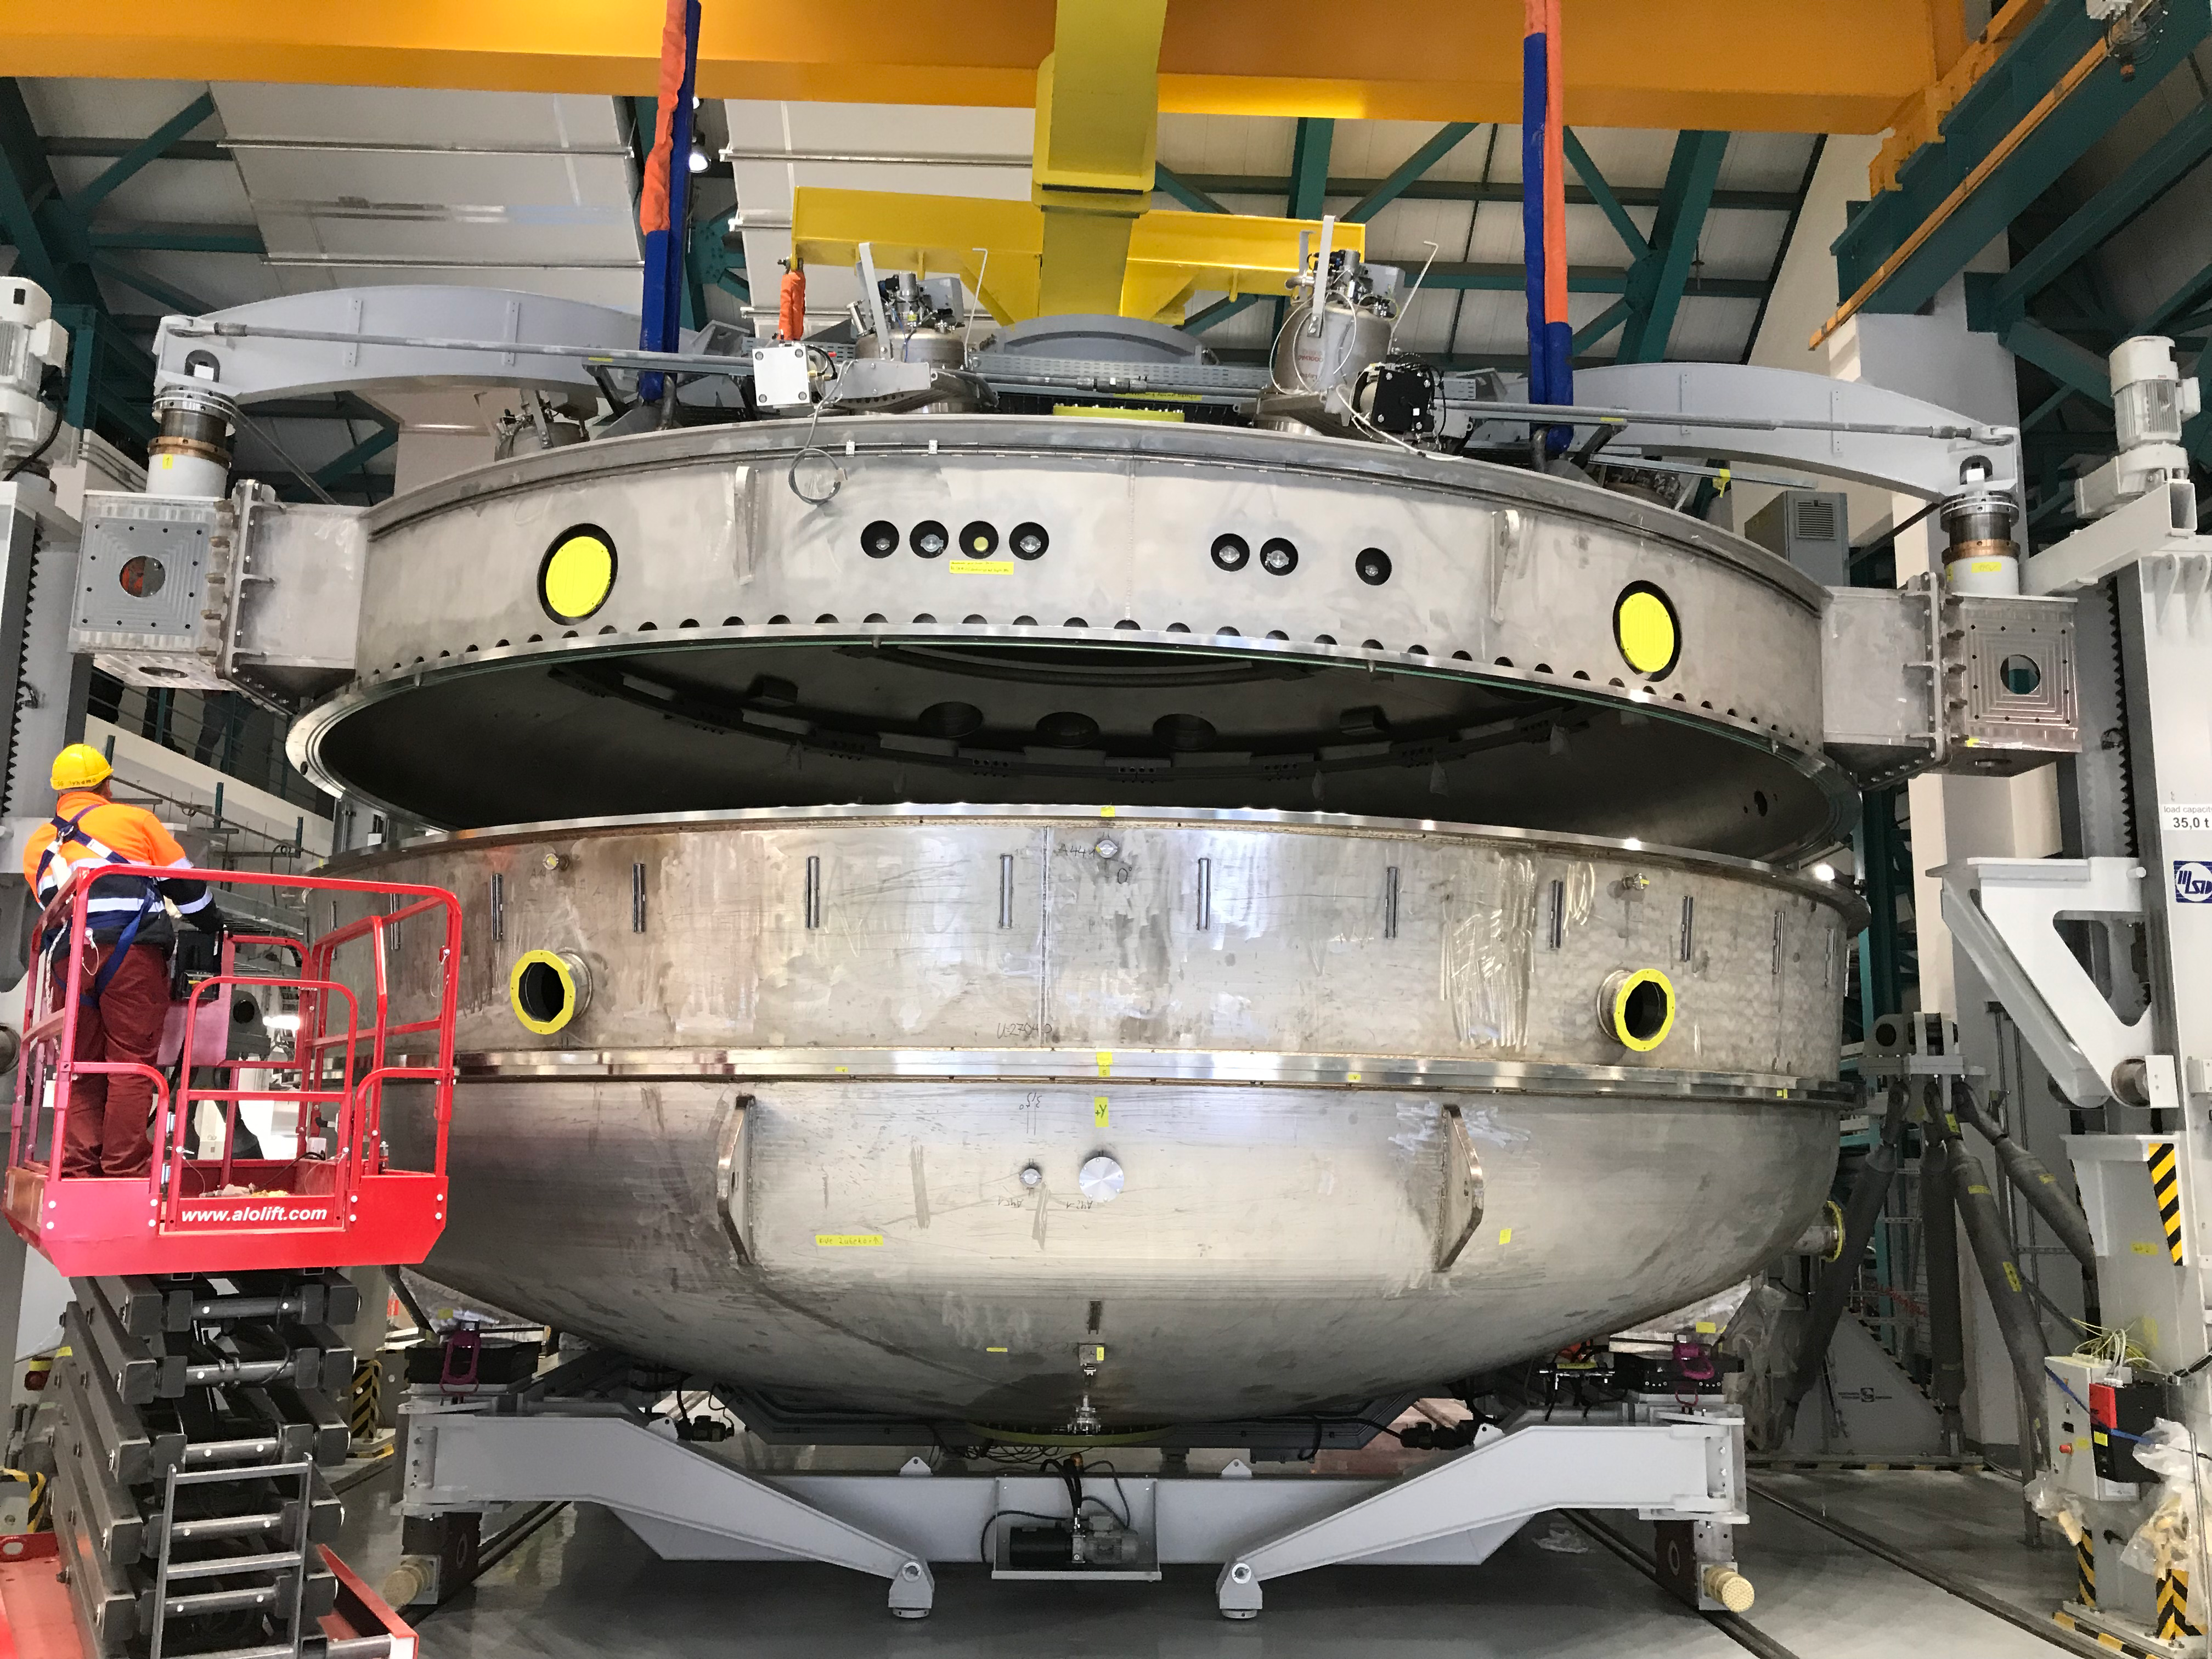

Coating Plant Assembly on Summit

A crew from Von Ardenne, the LSST Coating Chamber vendor, is currently onsite at the LSST summit facility building, performing work on the Coating Chamber, which arrived at the summit in November 2018. According to Tomislav Vucina, LSST Coatings Engineer, "The LSST Coating Chamber will be the largest, most modern, and most powerful mirror coating mechanism used by any telescope in the world." The Coating Chamber, which was constructed in Germany, is now beginning a six-month program of “assembly, integration, and commissioning,” which refers to installation of all components of the Coating Plant, and the testing necessary to ensure that everything works the way it’s supposed to. After final acceptance, and after both LSST mirrors arrive, the Coating Plant will be used to coat the Primary/Tertiary Mirror (M1M3) with aluminum, and the Secondary Mirror (M2) with silver.

Credit: Rubin Observatory/NSF/AURA